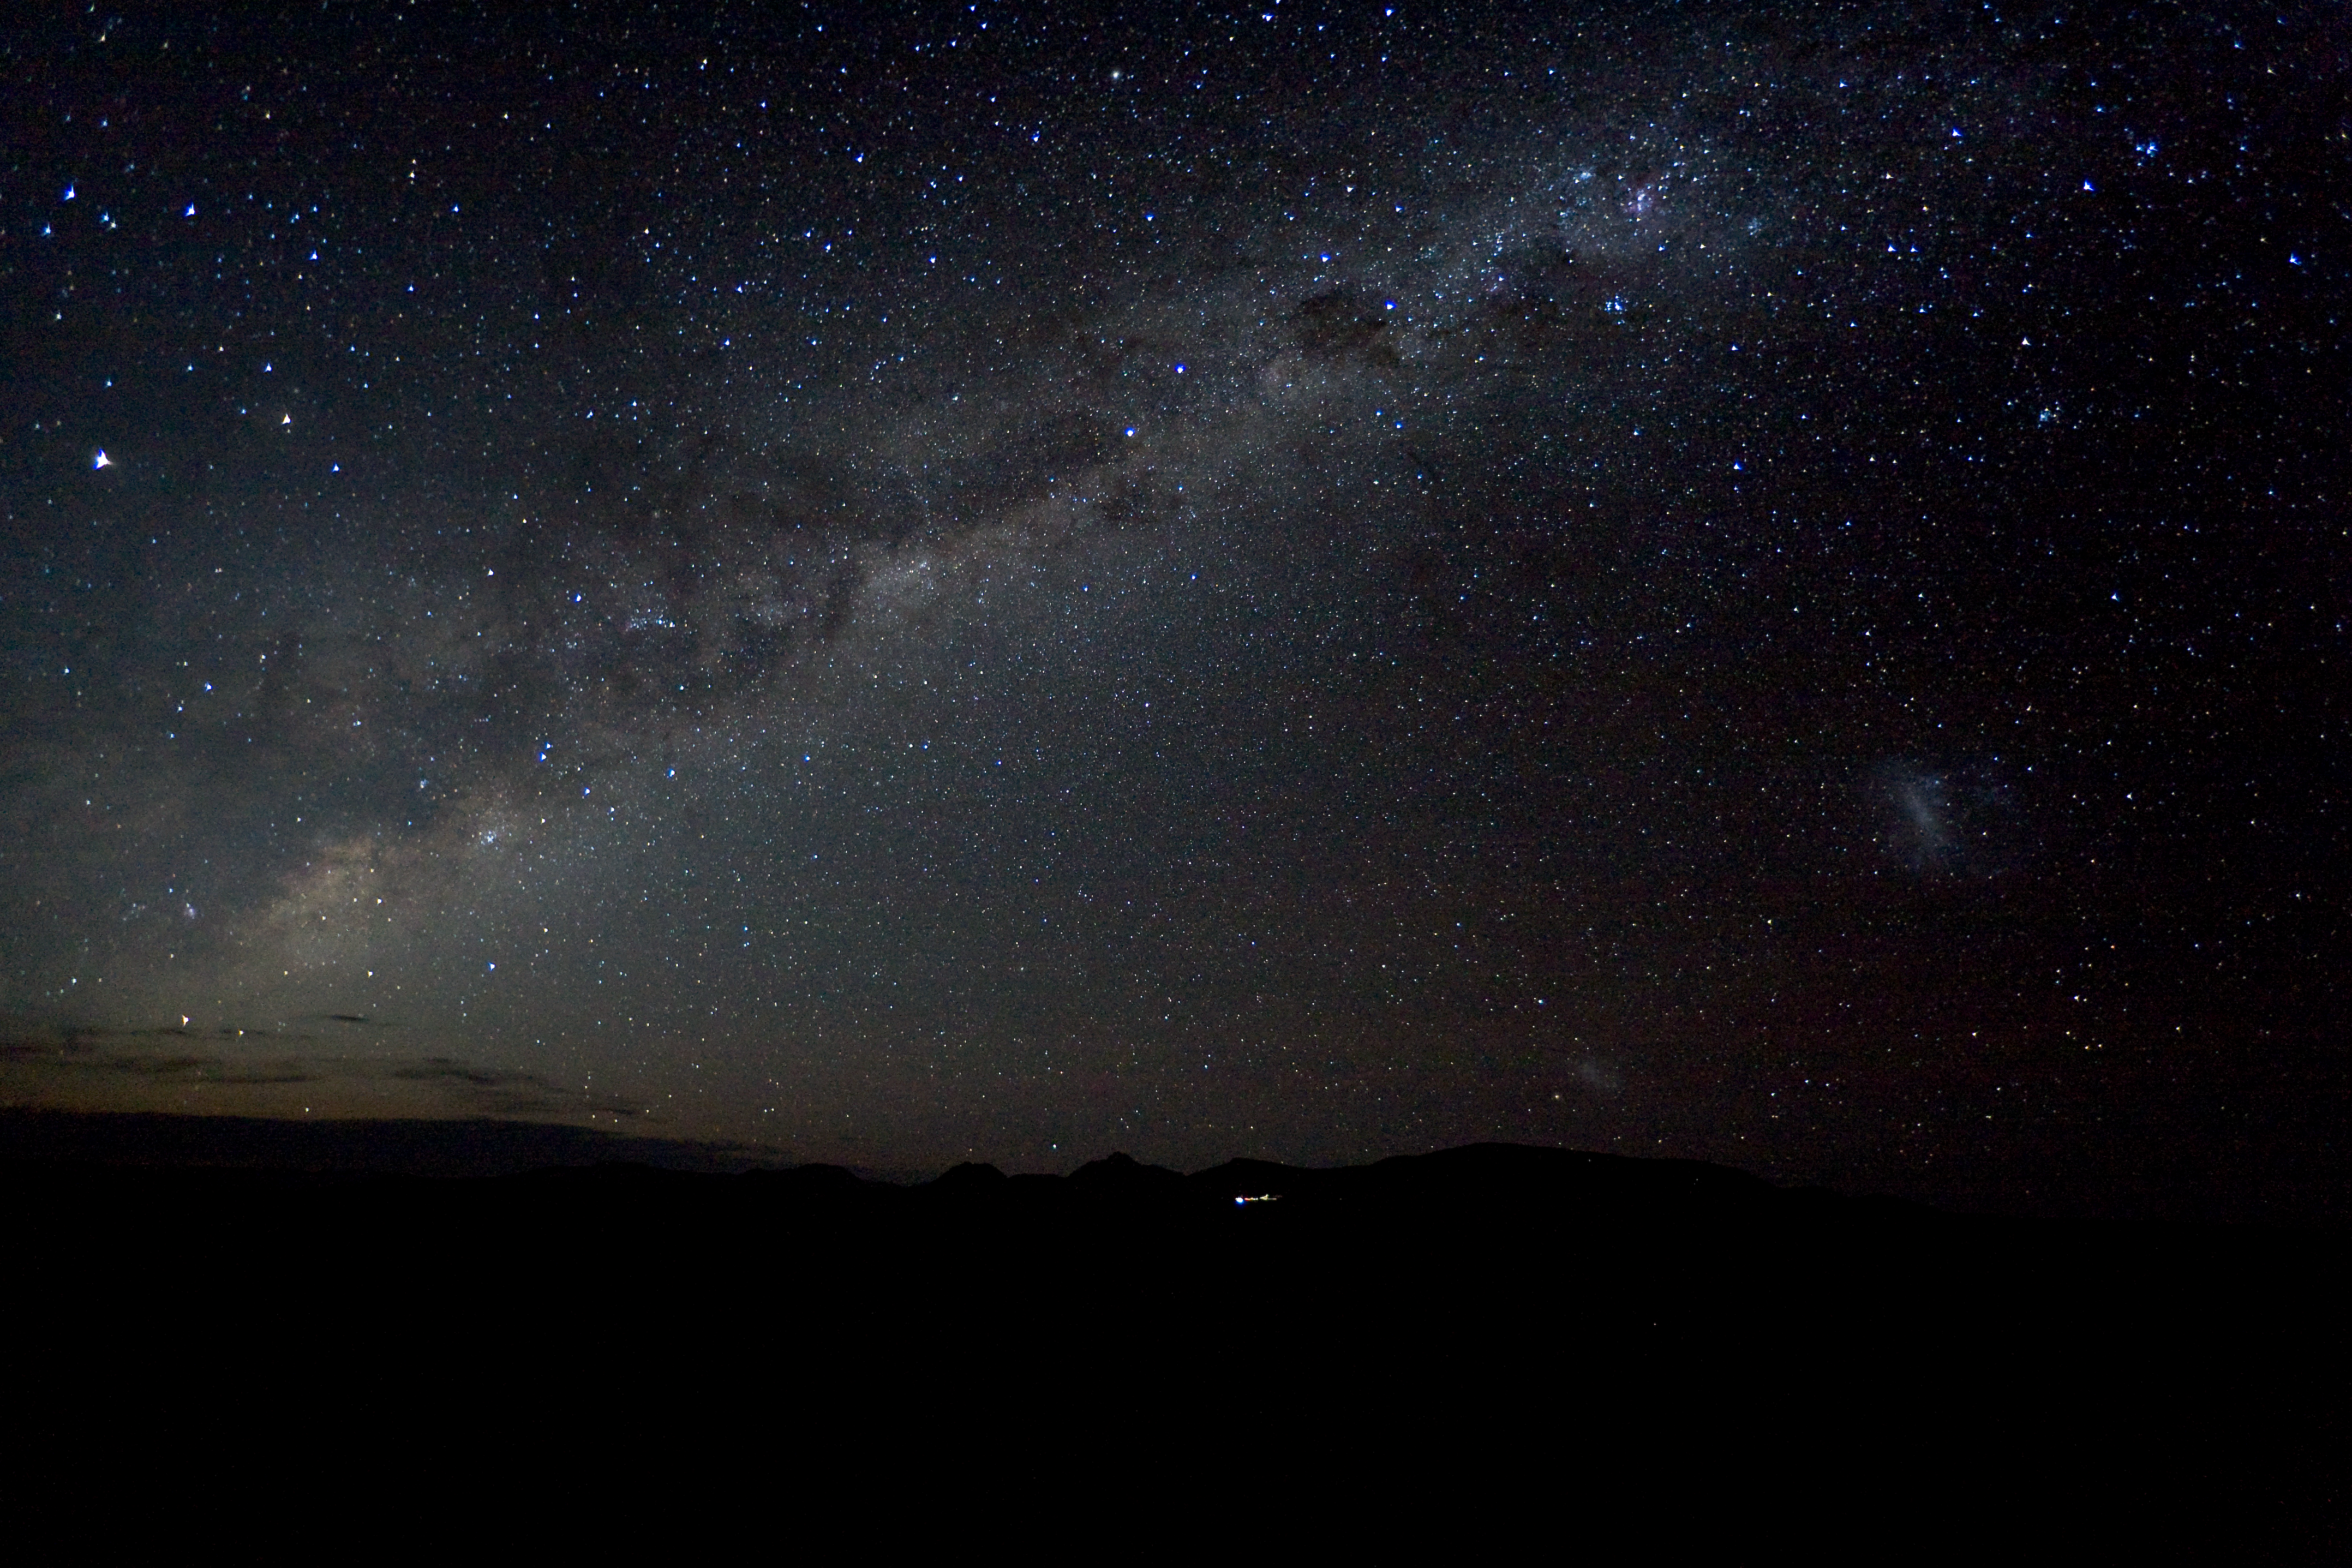

Milky Way over ALMA's site

The Milky Way over Chajnantor, the site where ALMA is built.

Credit: ALMA (ESO/NAOJ/NRAO)